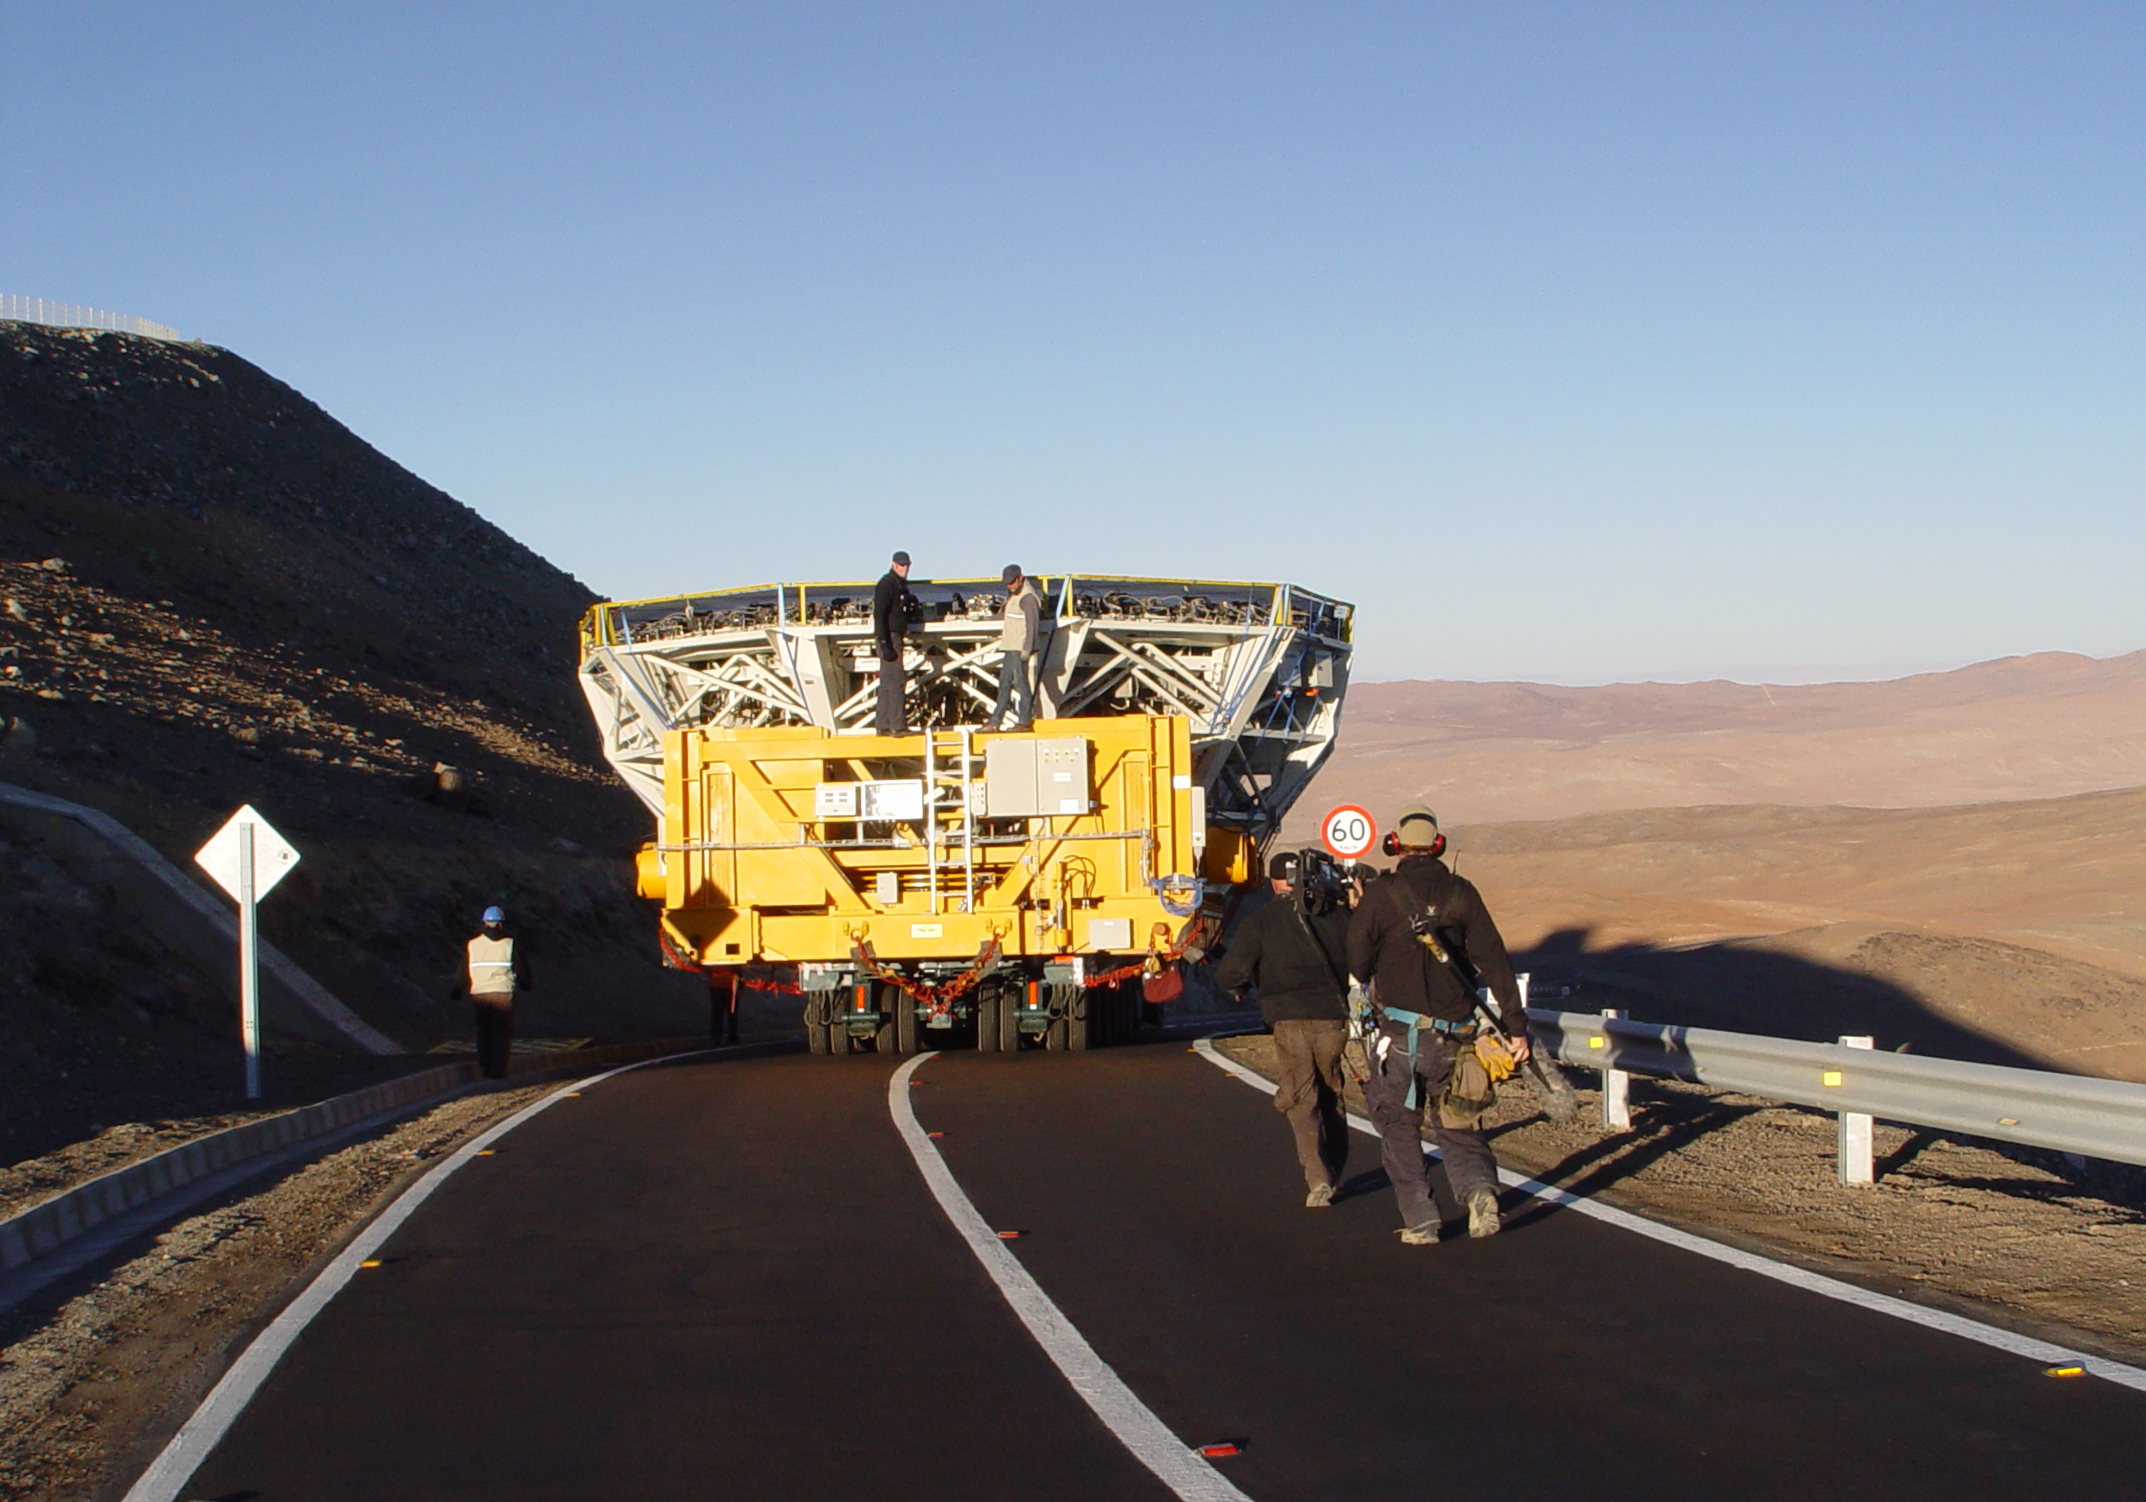

VLT´s UT2 coating

The VLT's Unit Telescope 2 (Kueyen) primary mirror (M1) on its way to being recoated. A special truck carries the whole M1 cell, which weighs 45 tonnes, from the VLT platform down to the Main Maintenance Building (MMB). The truck moves at no more than 5 km/h, allowing engineers to follow it by walking fast. The driver has to be extremely careful and must never touch the brake! The cleaning of the VLT´s primary mirrors is a very delicate operation which takes place every 18 months and consists in removing the reflective aluminum layer by chemical washing and then recoating the mirror.

Credit: ESO